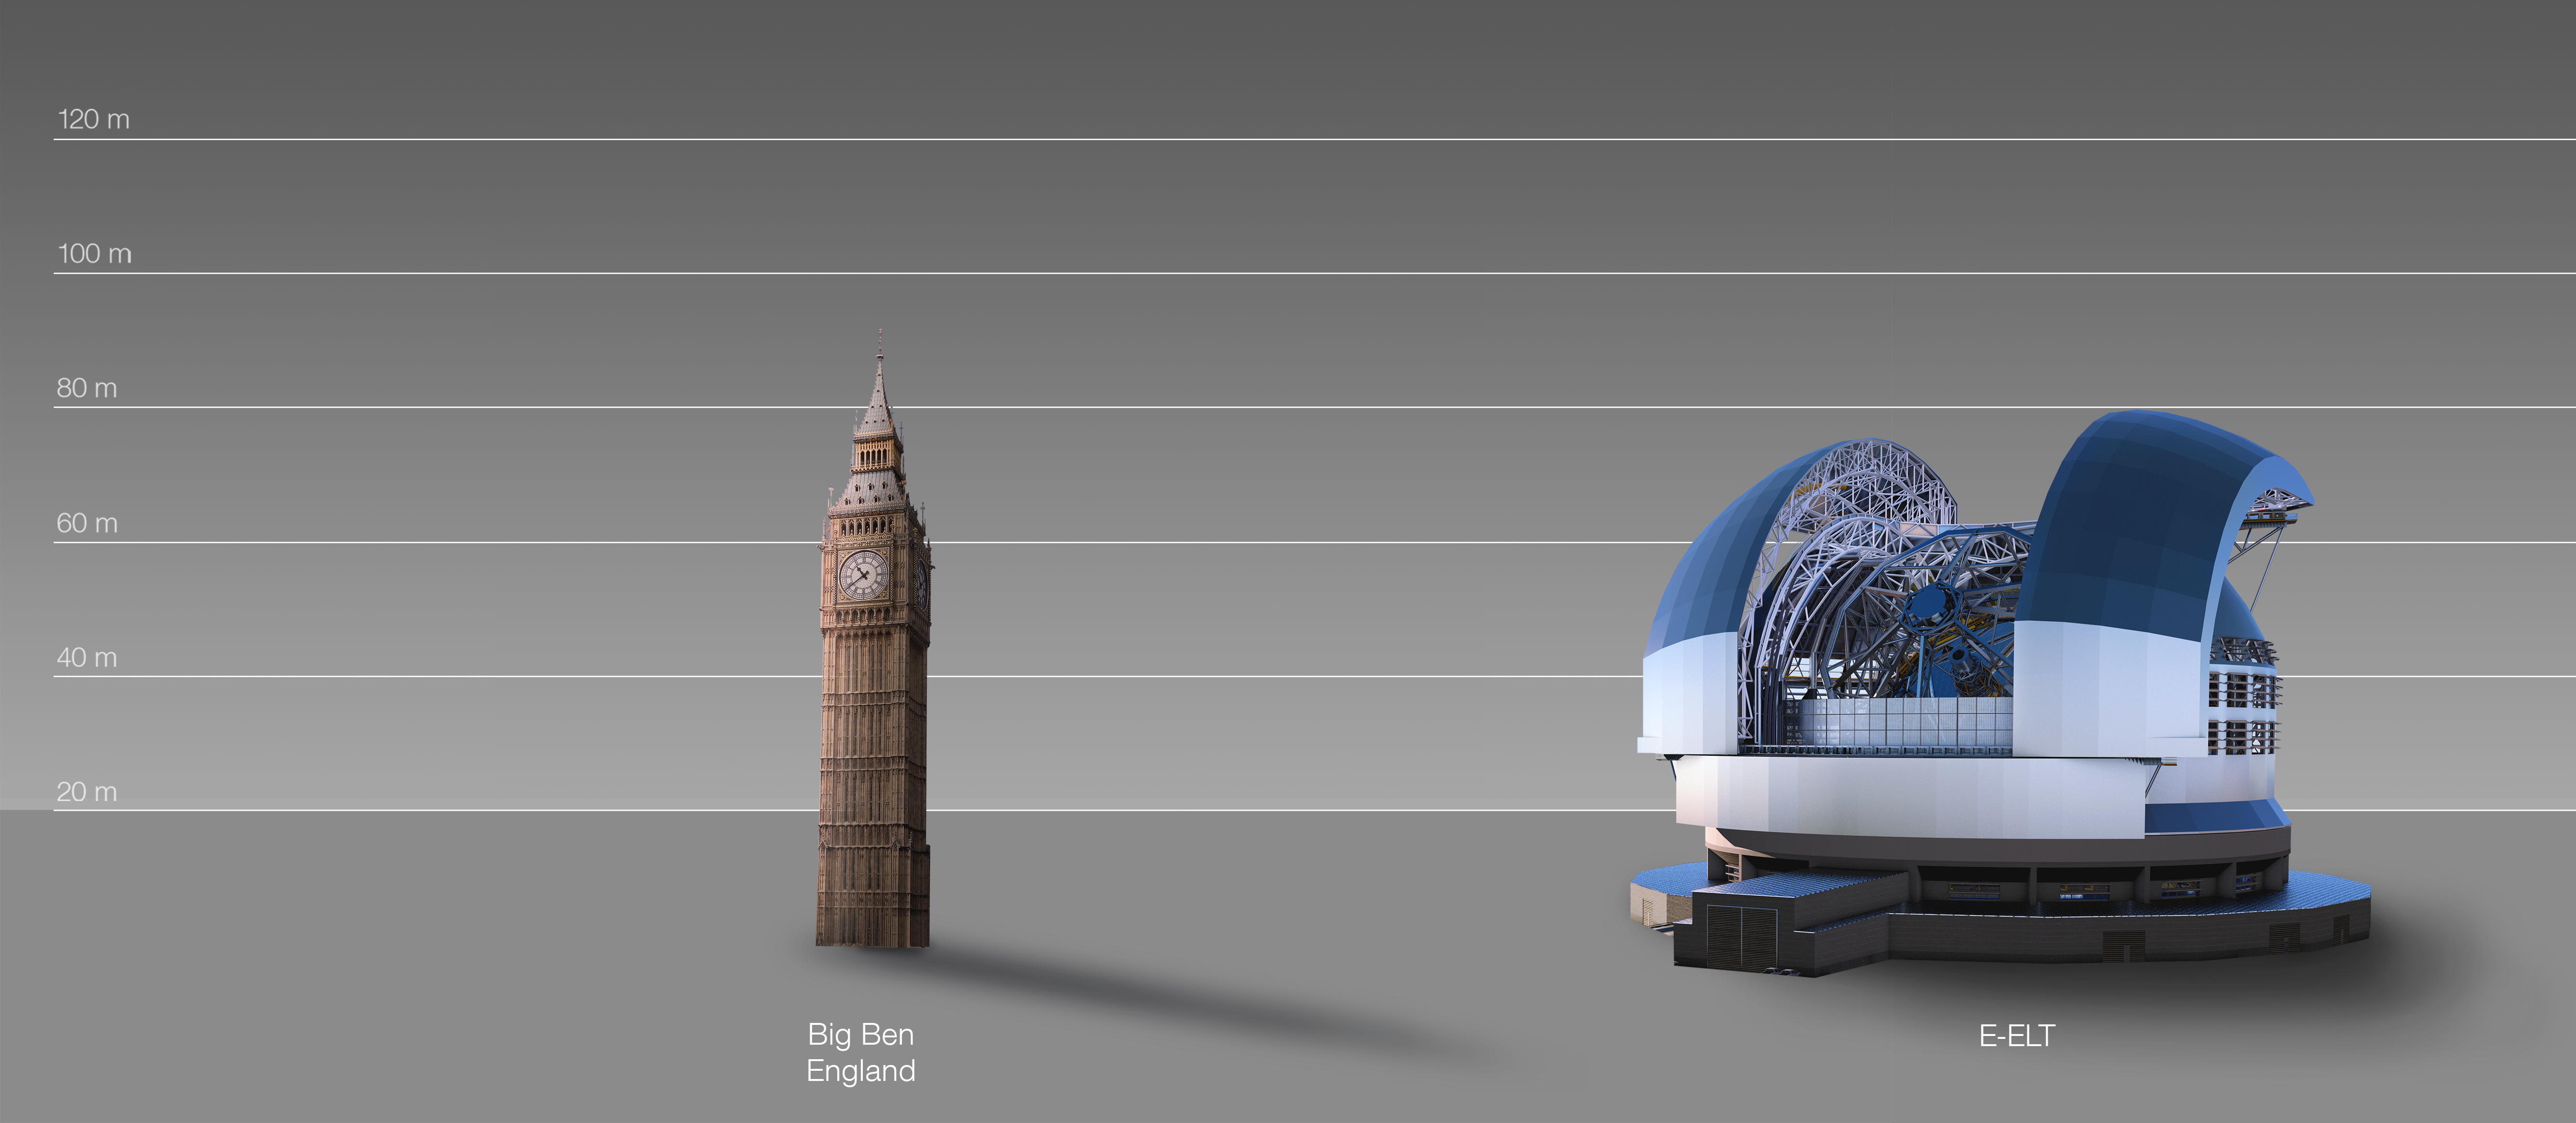

The ELT compared to Big Ben in London, United Kingdom

This artist's impression compares the ELT to Big Ben in London, United Kingdom.

The design for the ELT shown here was published in 2016. (eso1617)

Credit: ESO